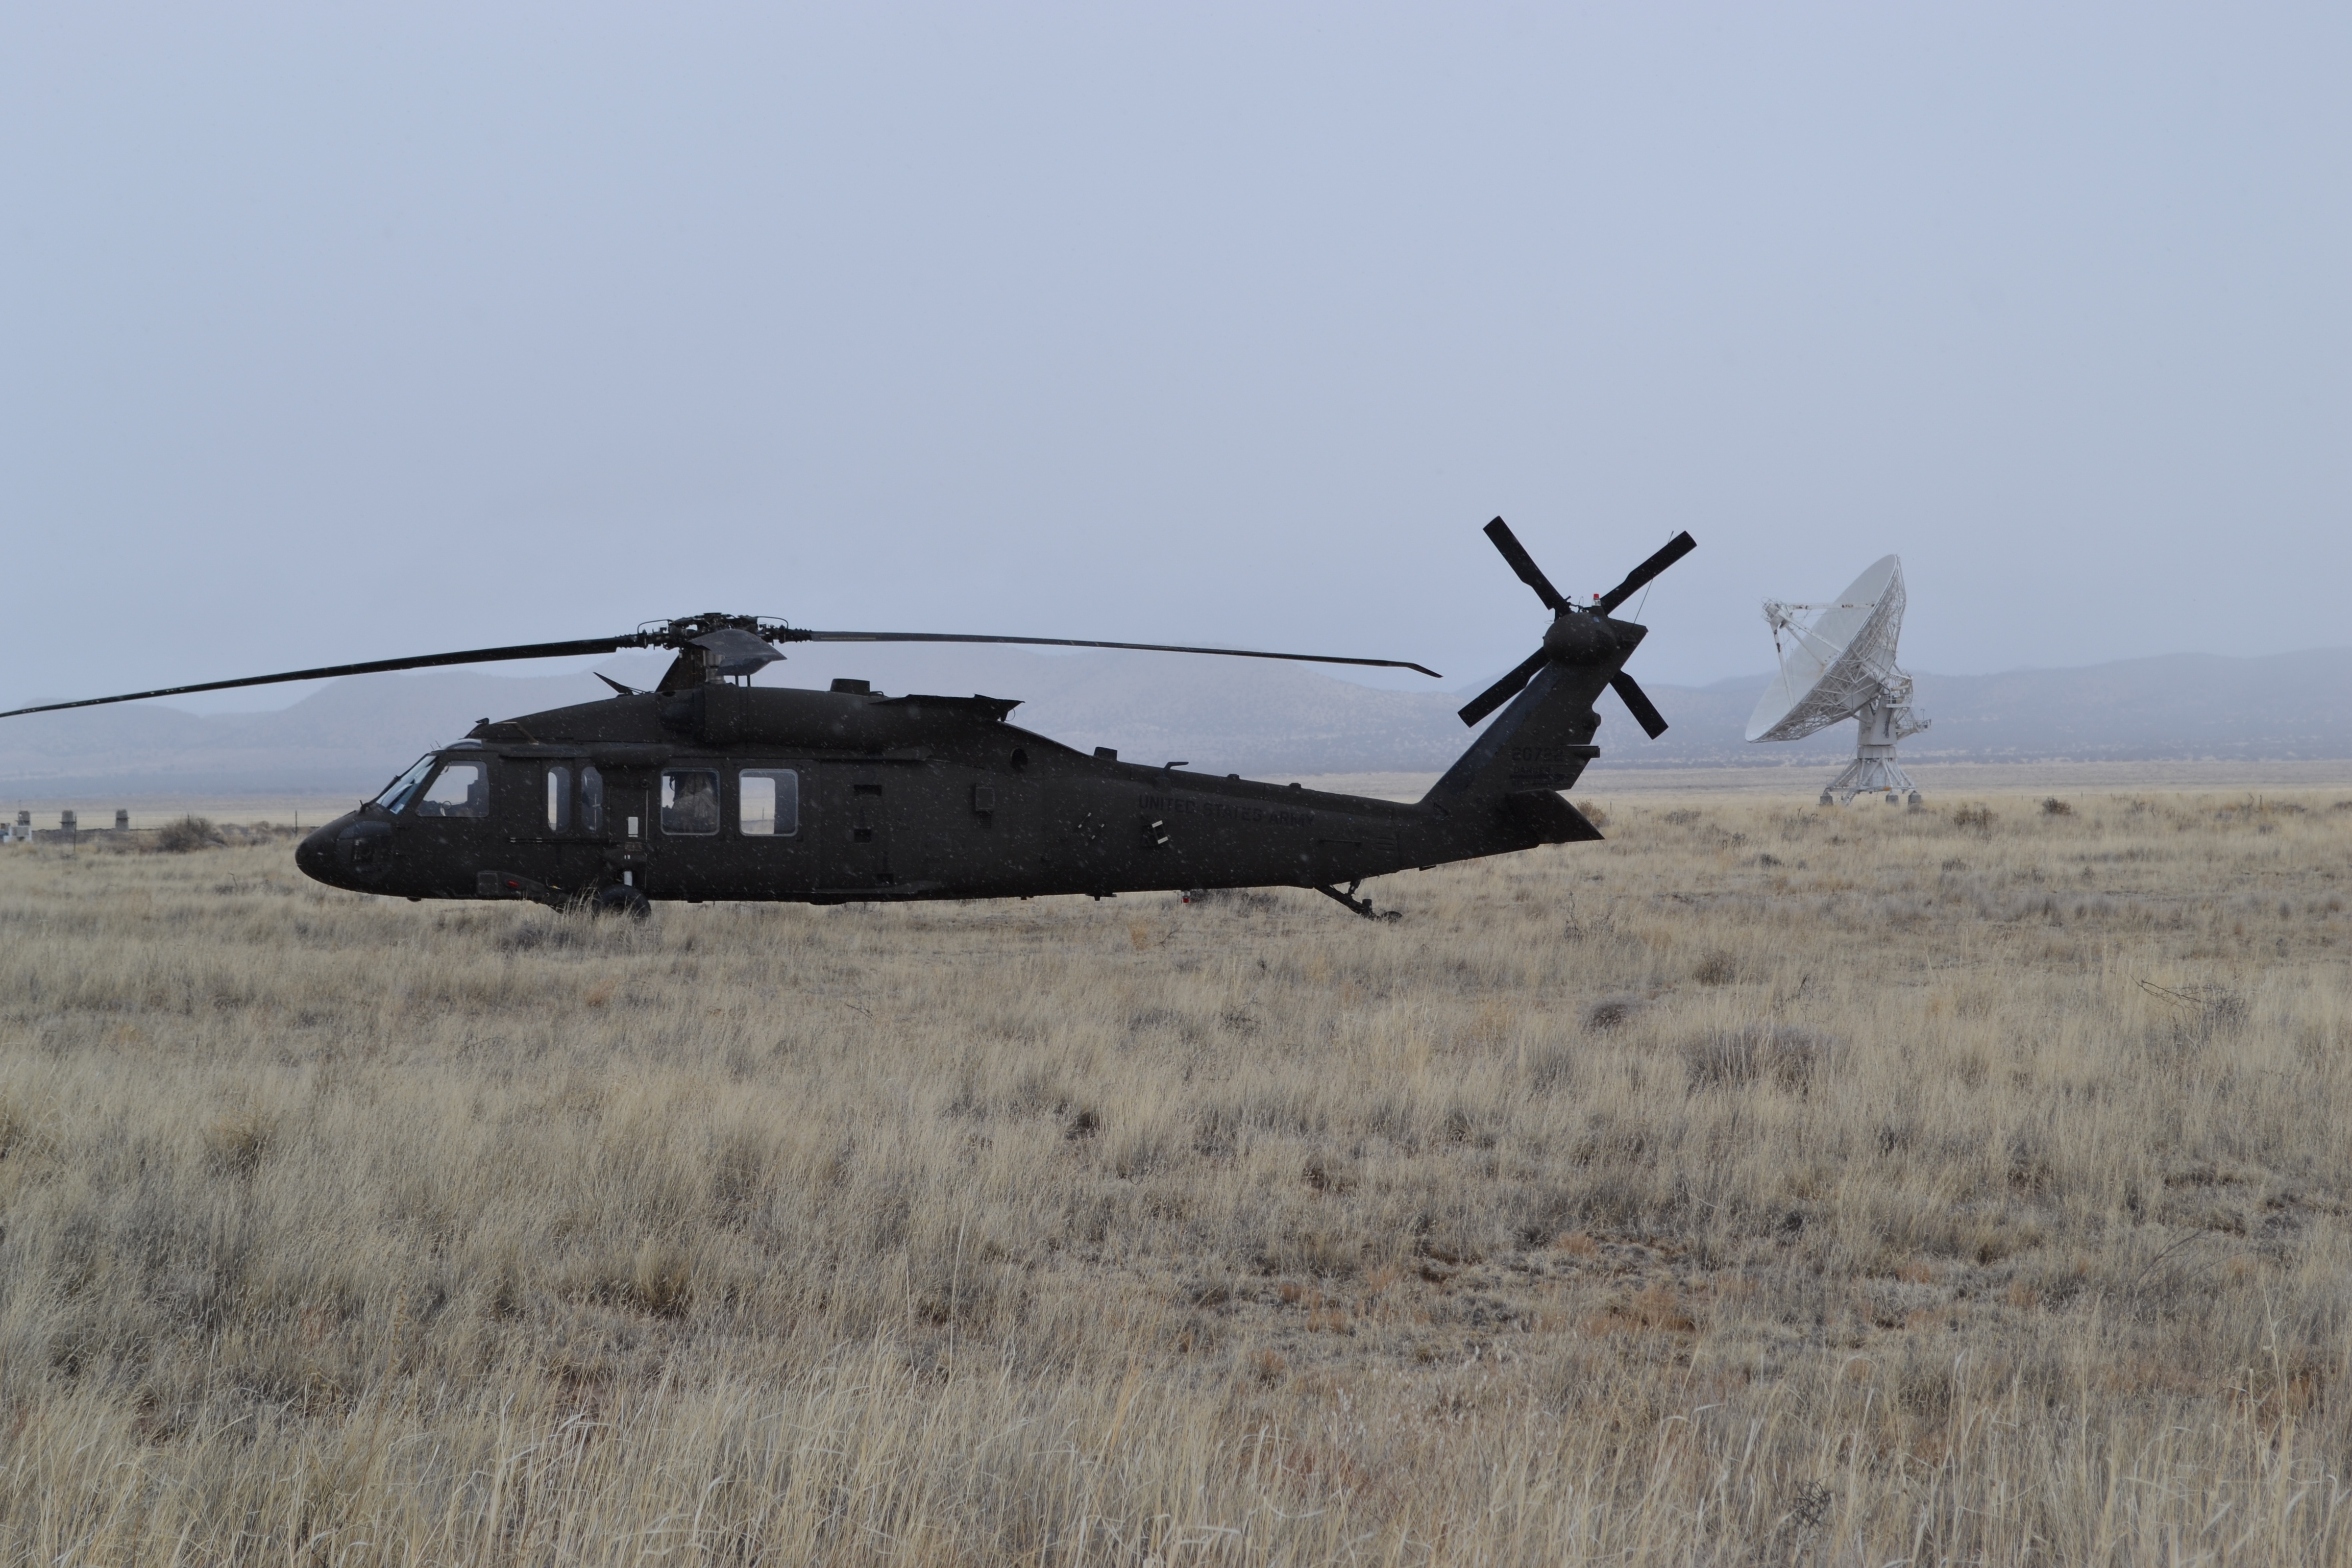

UH-60 Blackhawk Helicopters land at the Very Large Array

As part of a training event, the U.S. Army's C Company, 3rd Battalion, 501st Aviation Regiment, Combat Aviation Brigade, First Armored Division, based at Fort Bliss, Texas, made a stop at the VLA on February 20, 2018.

Credit: Faith Vowler (NRAO/AUI/NSF)